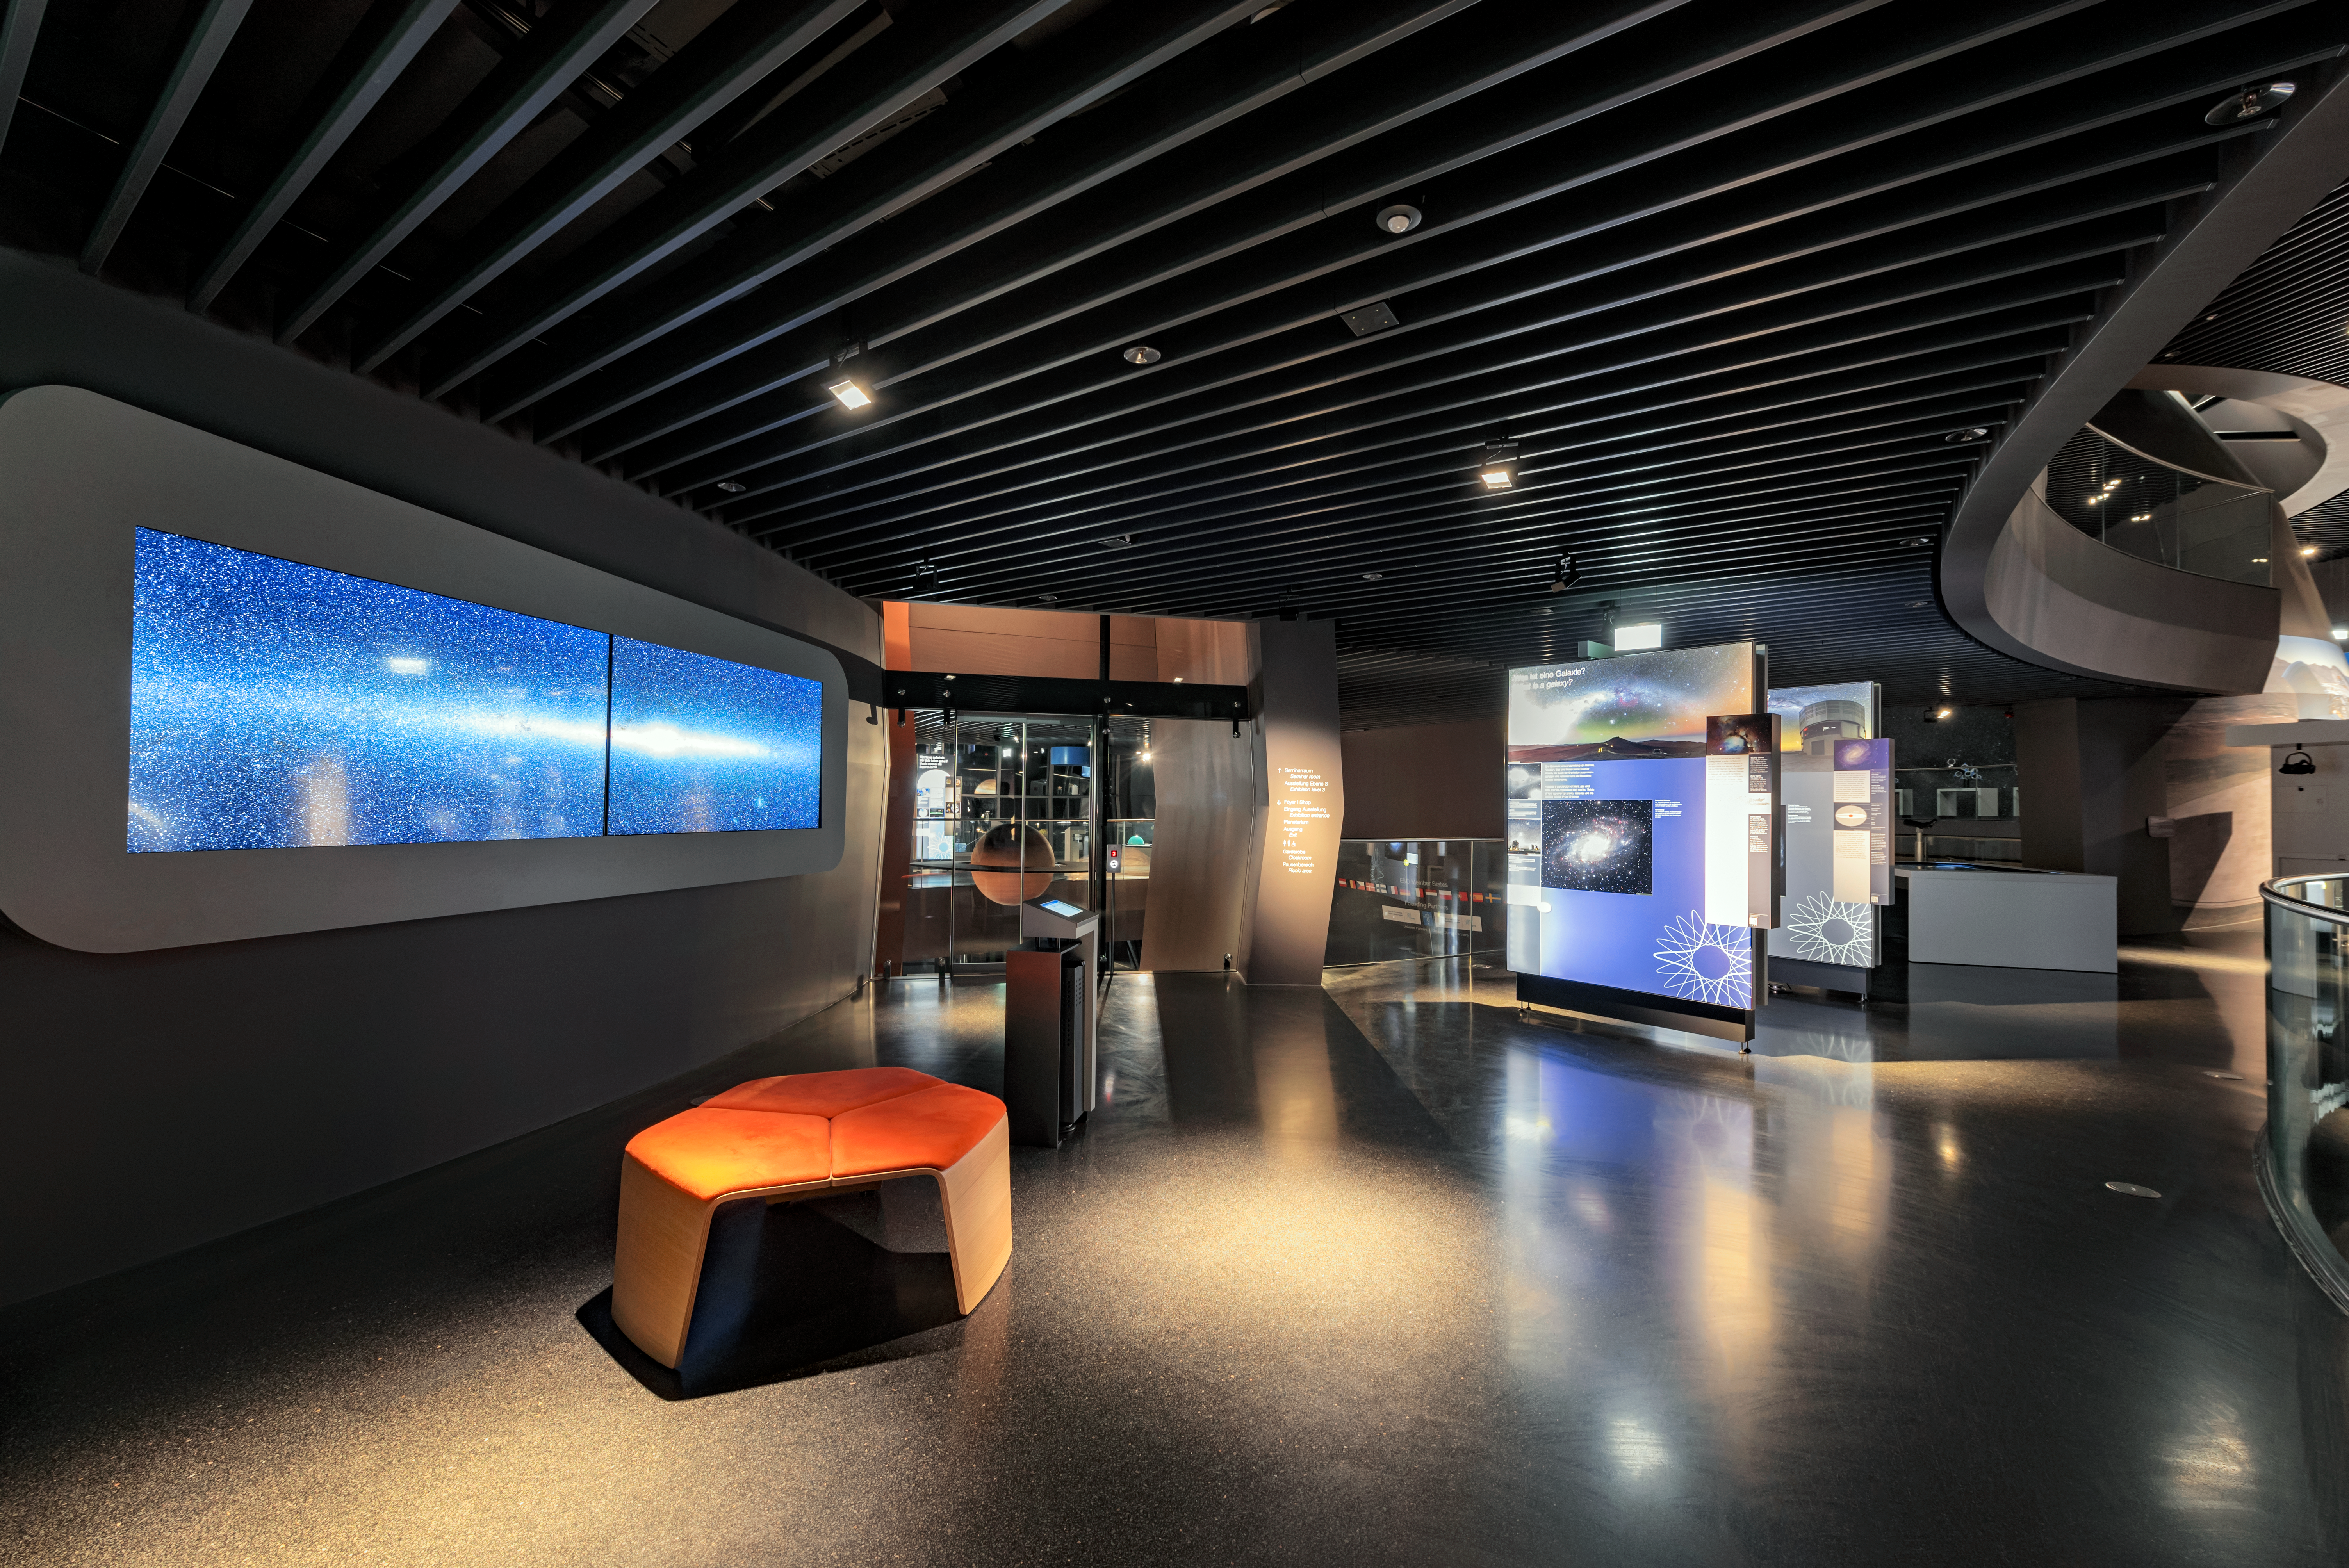

A new exhibition

The freshly decorated interior of the ESO Supernova Planetarium & Visitor Centre.

Credit: ESO/C. Malin